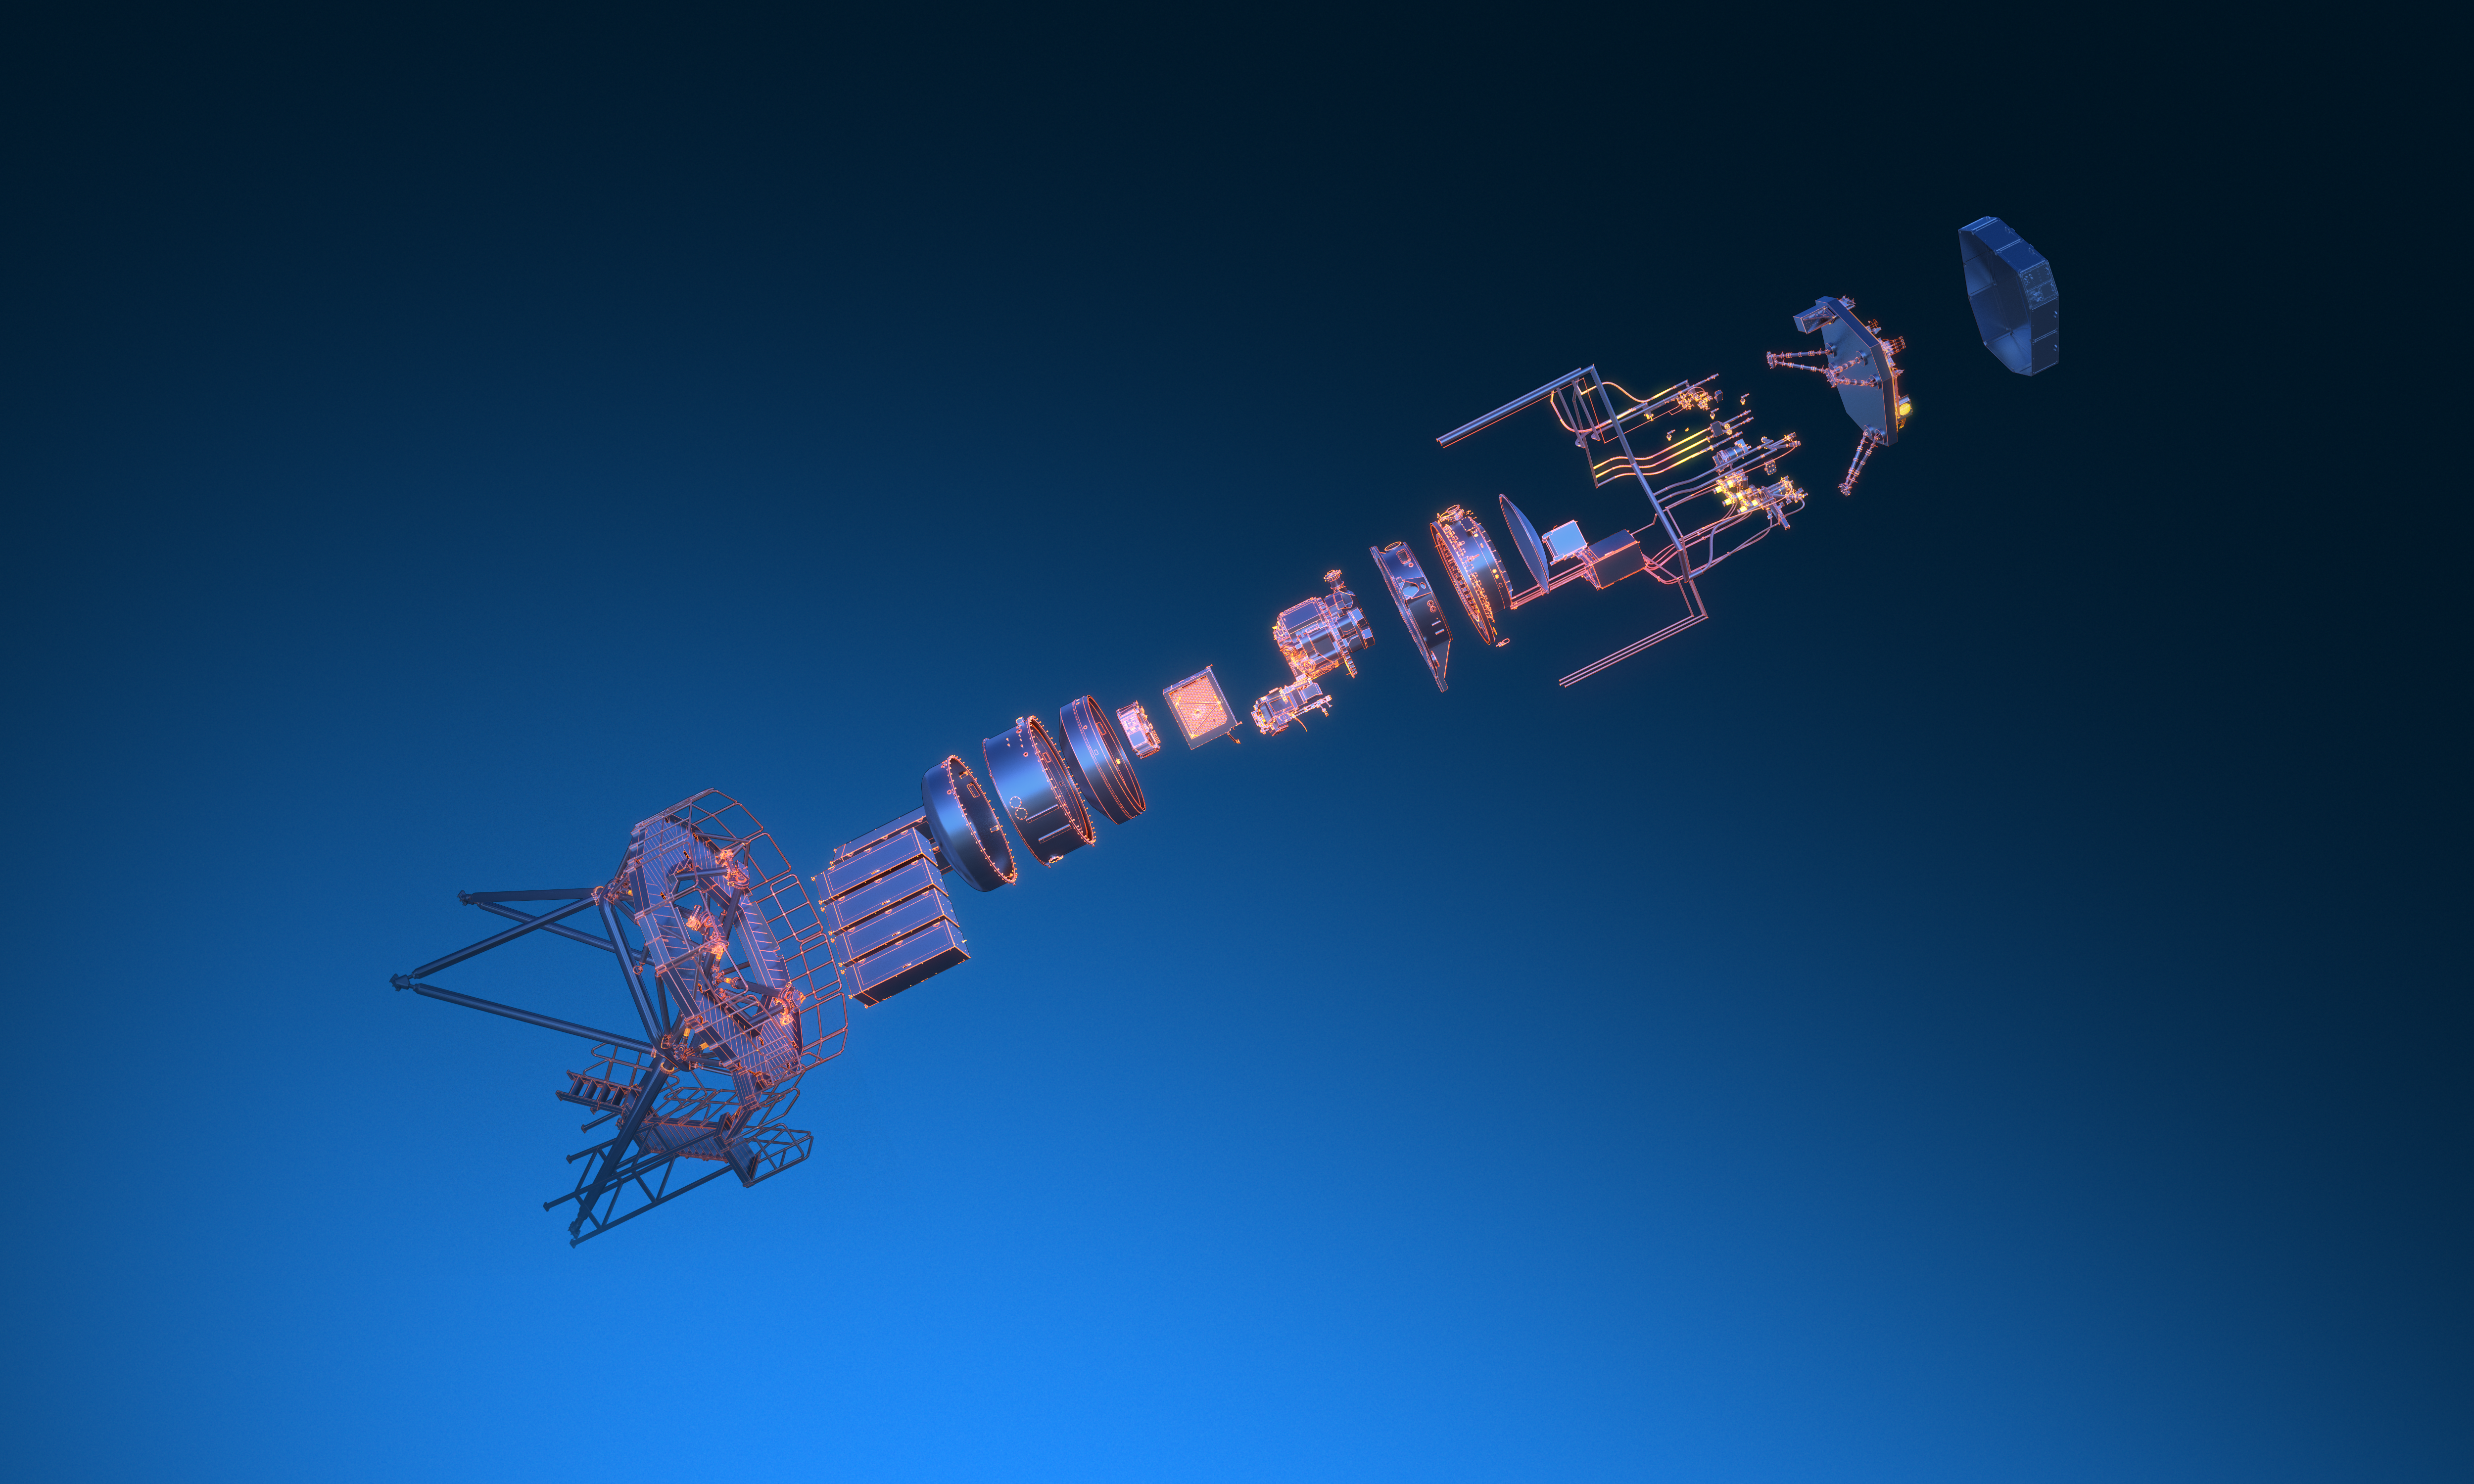

Exploded view of the METIS instrument (without annotations)

The Mid-infrared ELT Imager and Spectrograph (METIS) is a multi-tool instrument that will observe in mid-infrared light once installed on ESO’s Extremely Large Telescope (ELT). It will include an adaptive optics sensor, a high-resolution spectrograph, and a high-contrast camera. The image shows an artist's 3D view of the various components of the METIS instrument.

Credit: ESO/METIS consortium/L. Calçada